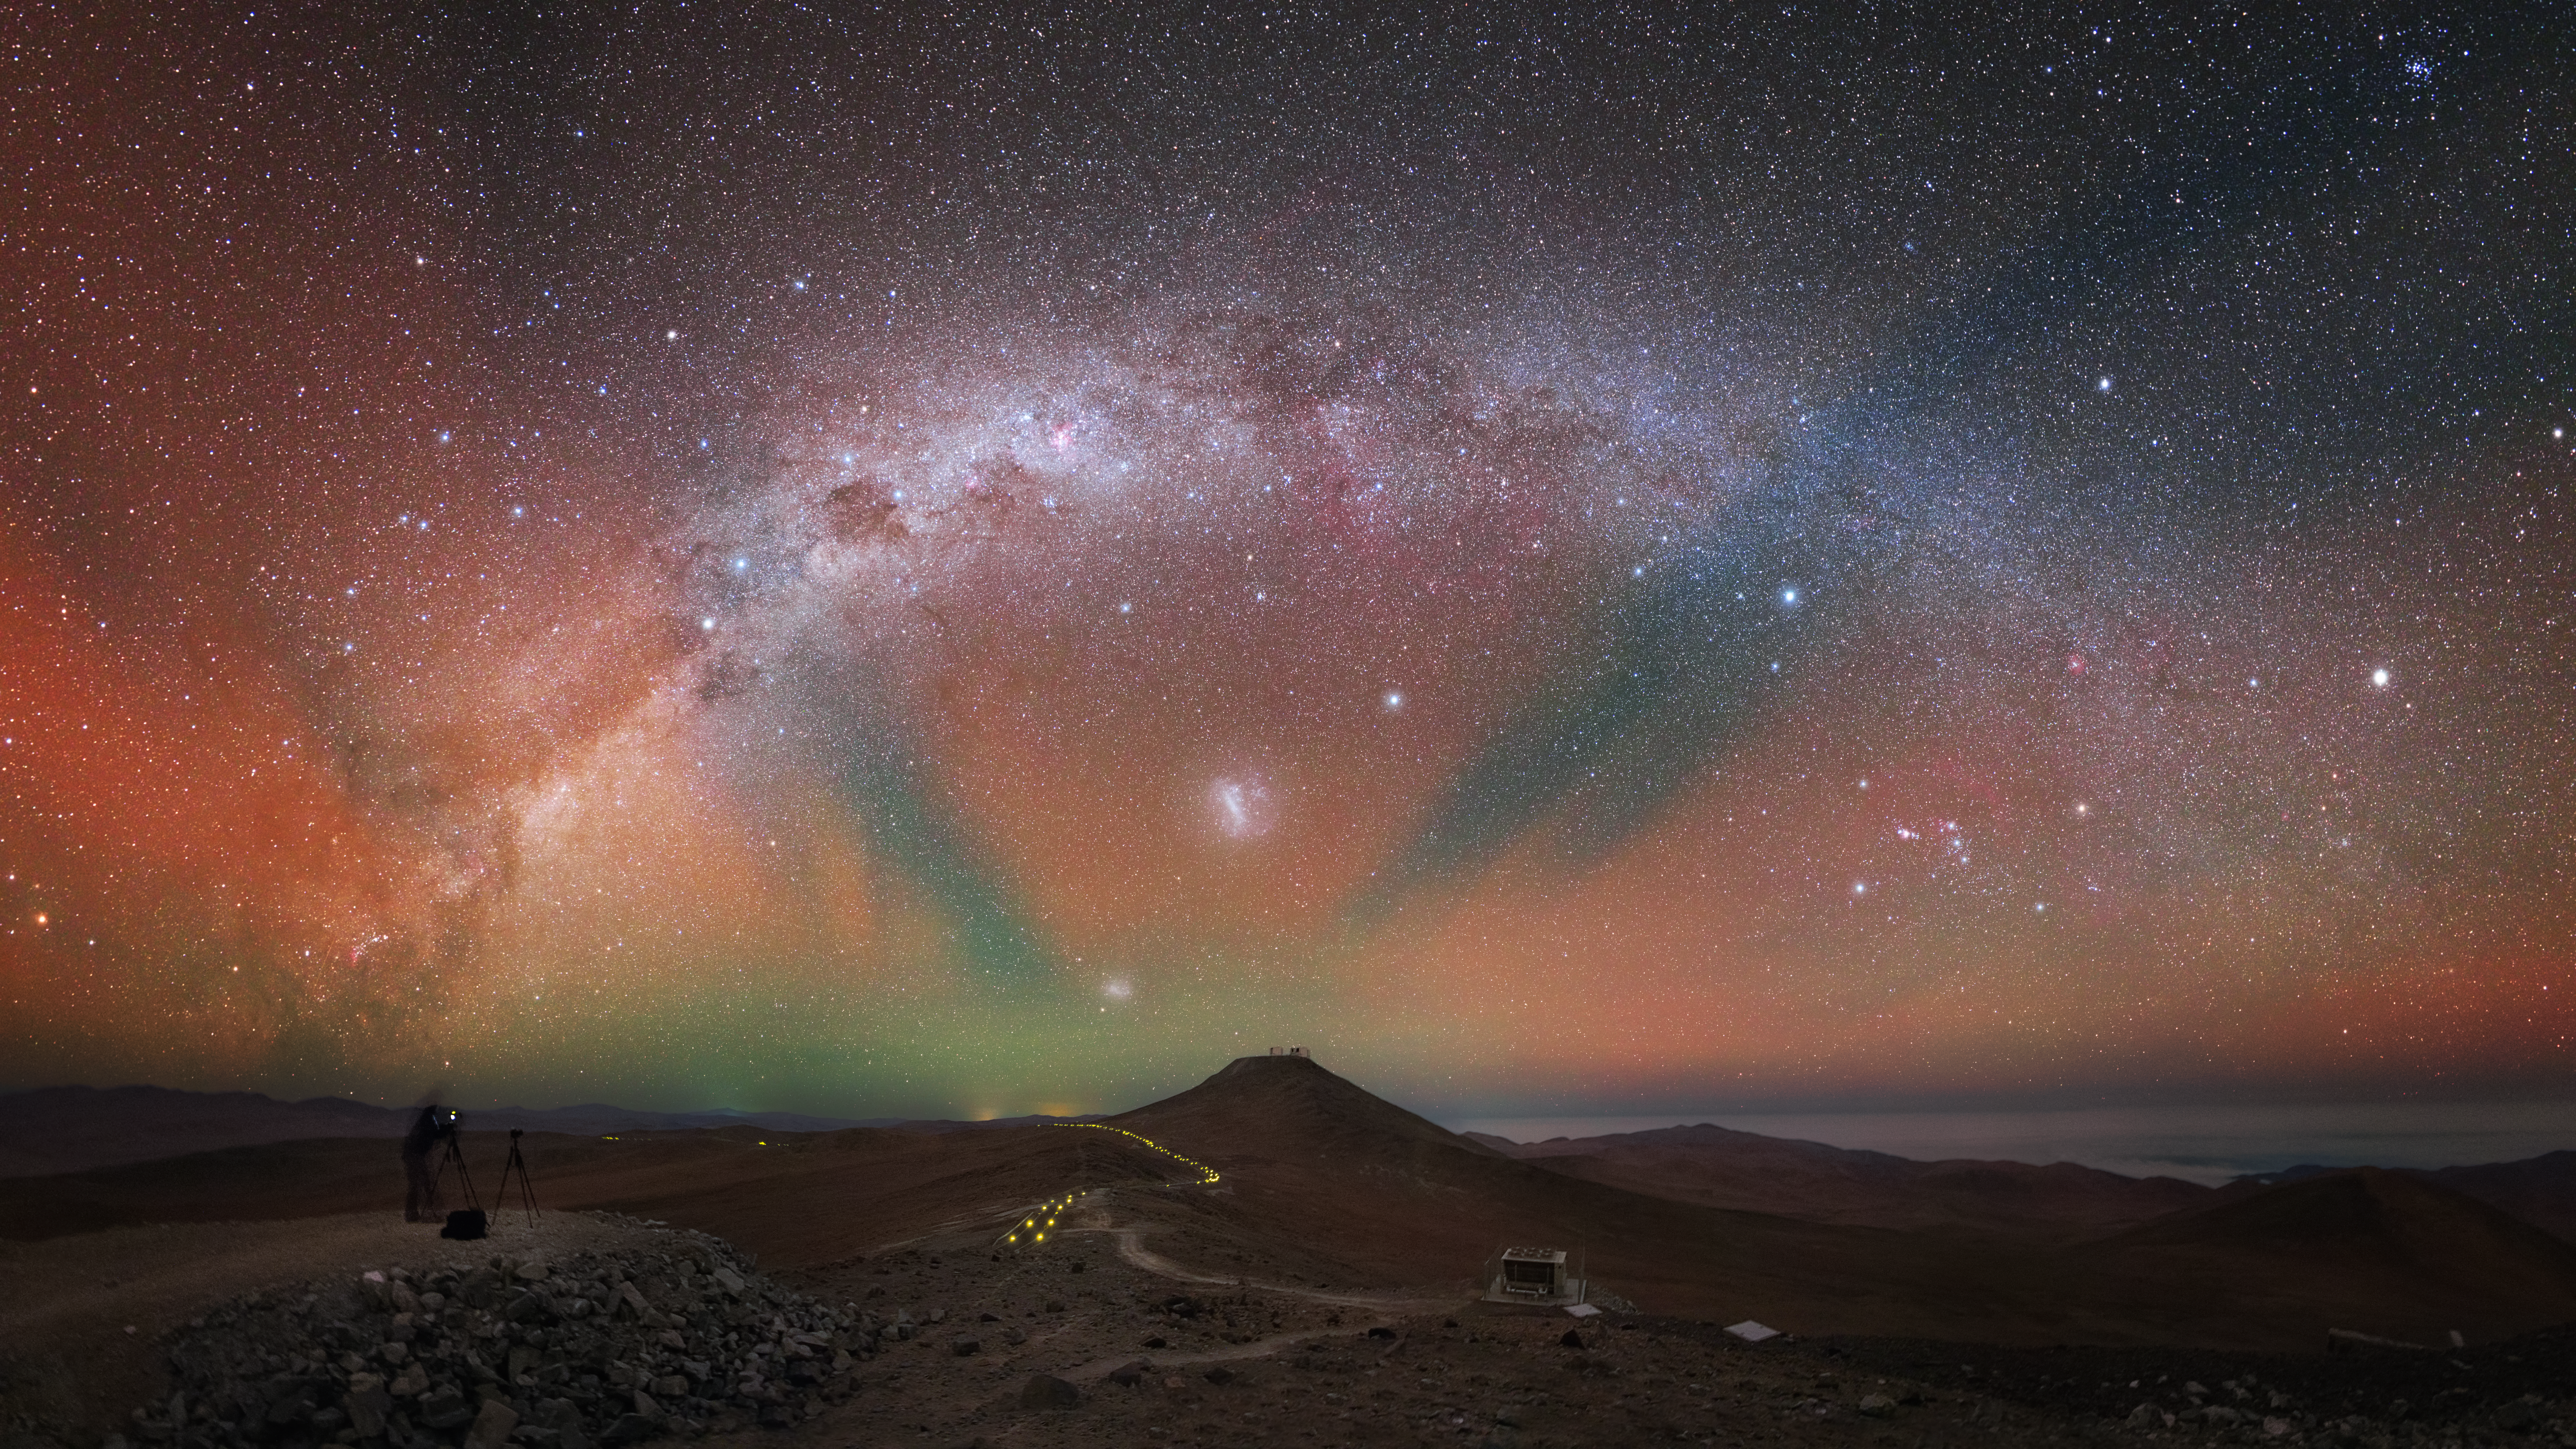

Colour in the air

Located deep in the Chilean Atacama Desert, far from the light pollution associated with human activity, is ESO’s Paranal Observatory: a world-leading research site that enjoys some of the darkest skies on Earth. Paradoxically, it is this extreme darkness that allows the sky to light up in technicolour in this image.

The striking radiant light visible in the sky here is a phenomenon called airglow, which lends a magical appearance to the already breathtaking night sky. As the name suggests, airglow is a faint glow in the air created as atoms and molecules in the atmosphere combine and emit radiation. It is only visible in regions where the sky is dark enough that artificial lights do not overwhelm it. This phenomenon was the subject of ESOcast 78.

This perspective was captured from the site of VISTA, the Visible and Infrared Survey Telescope for Astronomy. The trail of faint yellow lights along the ground leads towards Cerro Paranal, the mountain in the centre of the image, where ESO’s Very Large Telescope (VLT) is just about discernible at the top. The bright band of stars that forms our home galaxy, the Milky Way, appears to arc over the mountain, infused with the colours of the atmosphere.

Credit: Y. Beletsky (LCO)/ESO